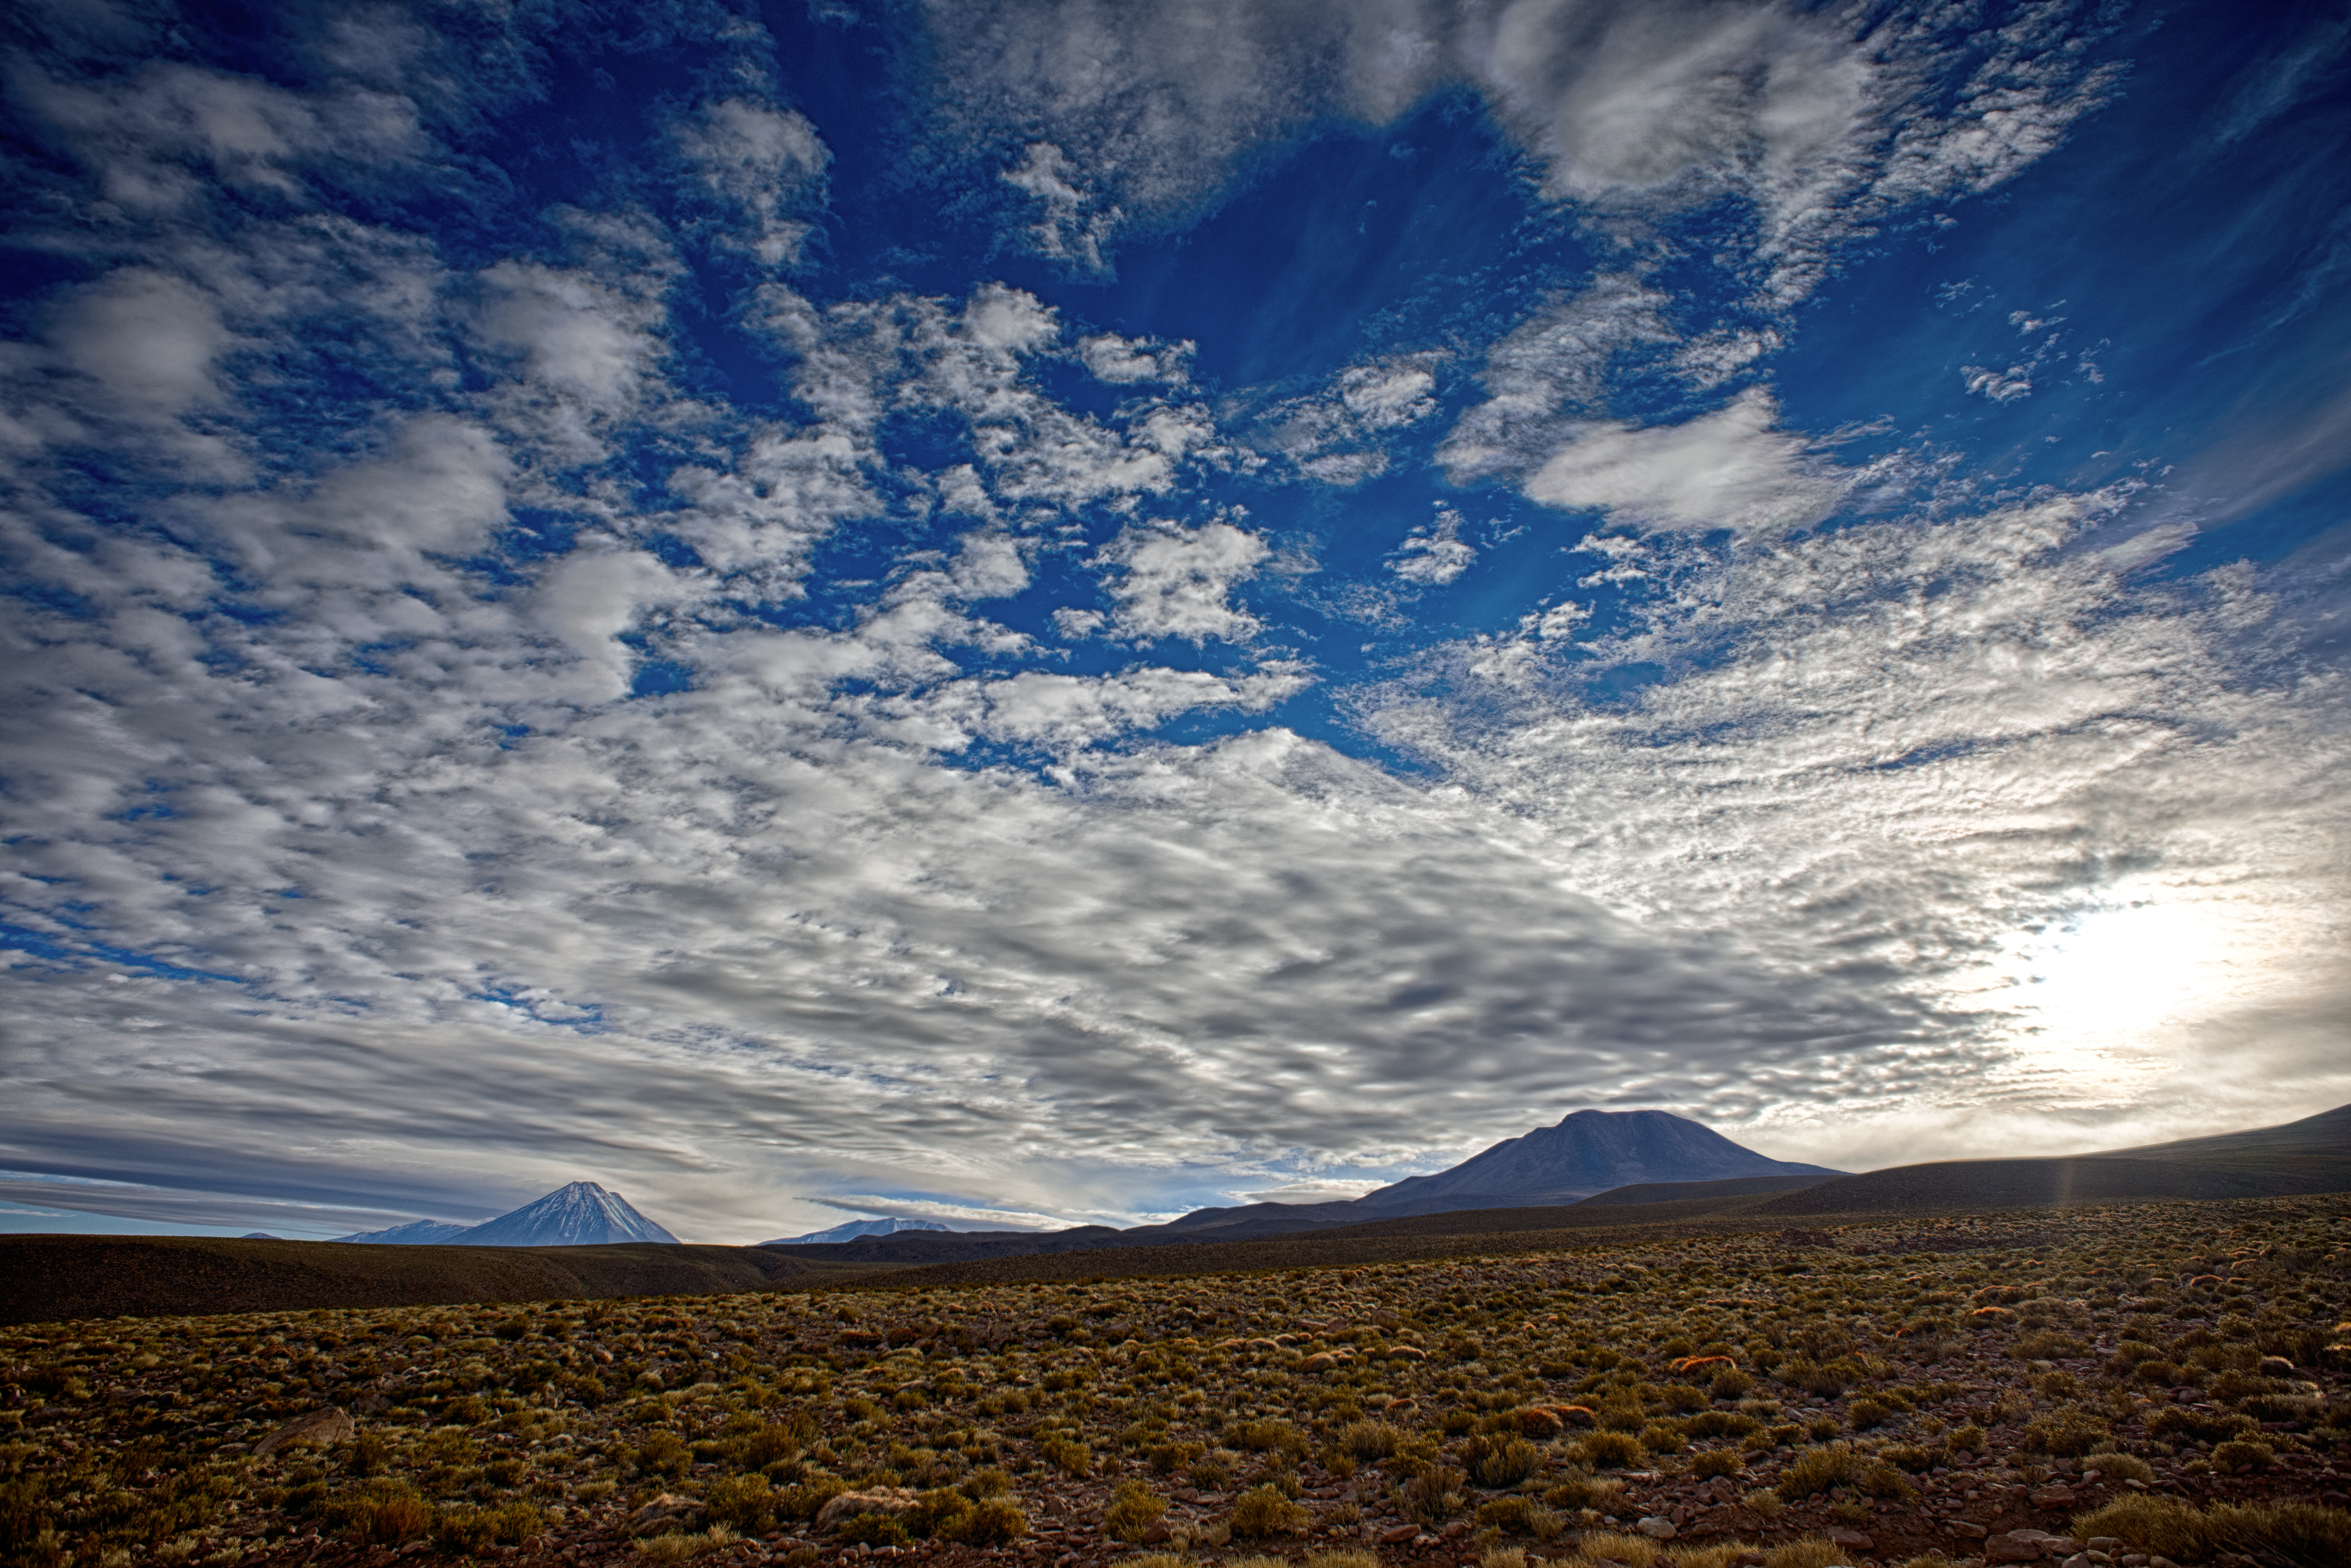

Stark beauty at observing conditions

The Atacama Large Millimeter/submillimeter Array (ALMA) — a state-of-the-art telescope to study light from some of the coldest objects in the Universe — operate high on the Chajnantor plateau in the Chilean Andes. ALMA comprises 66 high-precision antennae, each weighing in at over 100 tons. The landscape surrounding the ALMA facilities is captured here in all its staggered beauty. The harsh conditions suit the telescopes, but not many living things, giving the environment a stark and striking quality.

Credit: S. Otarola/ESO